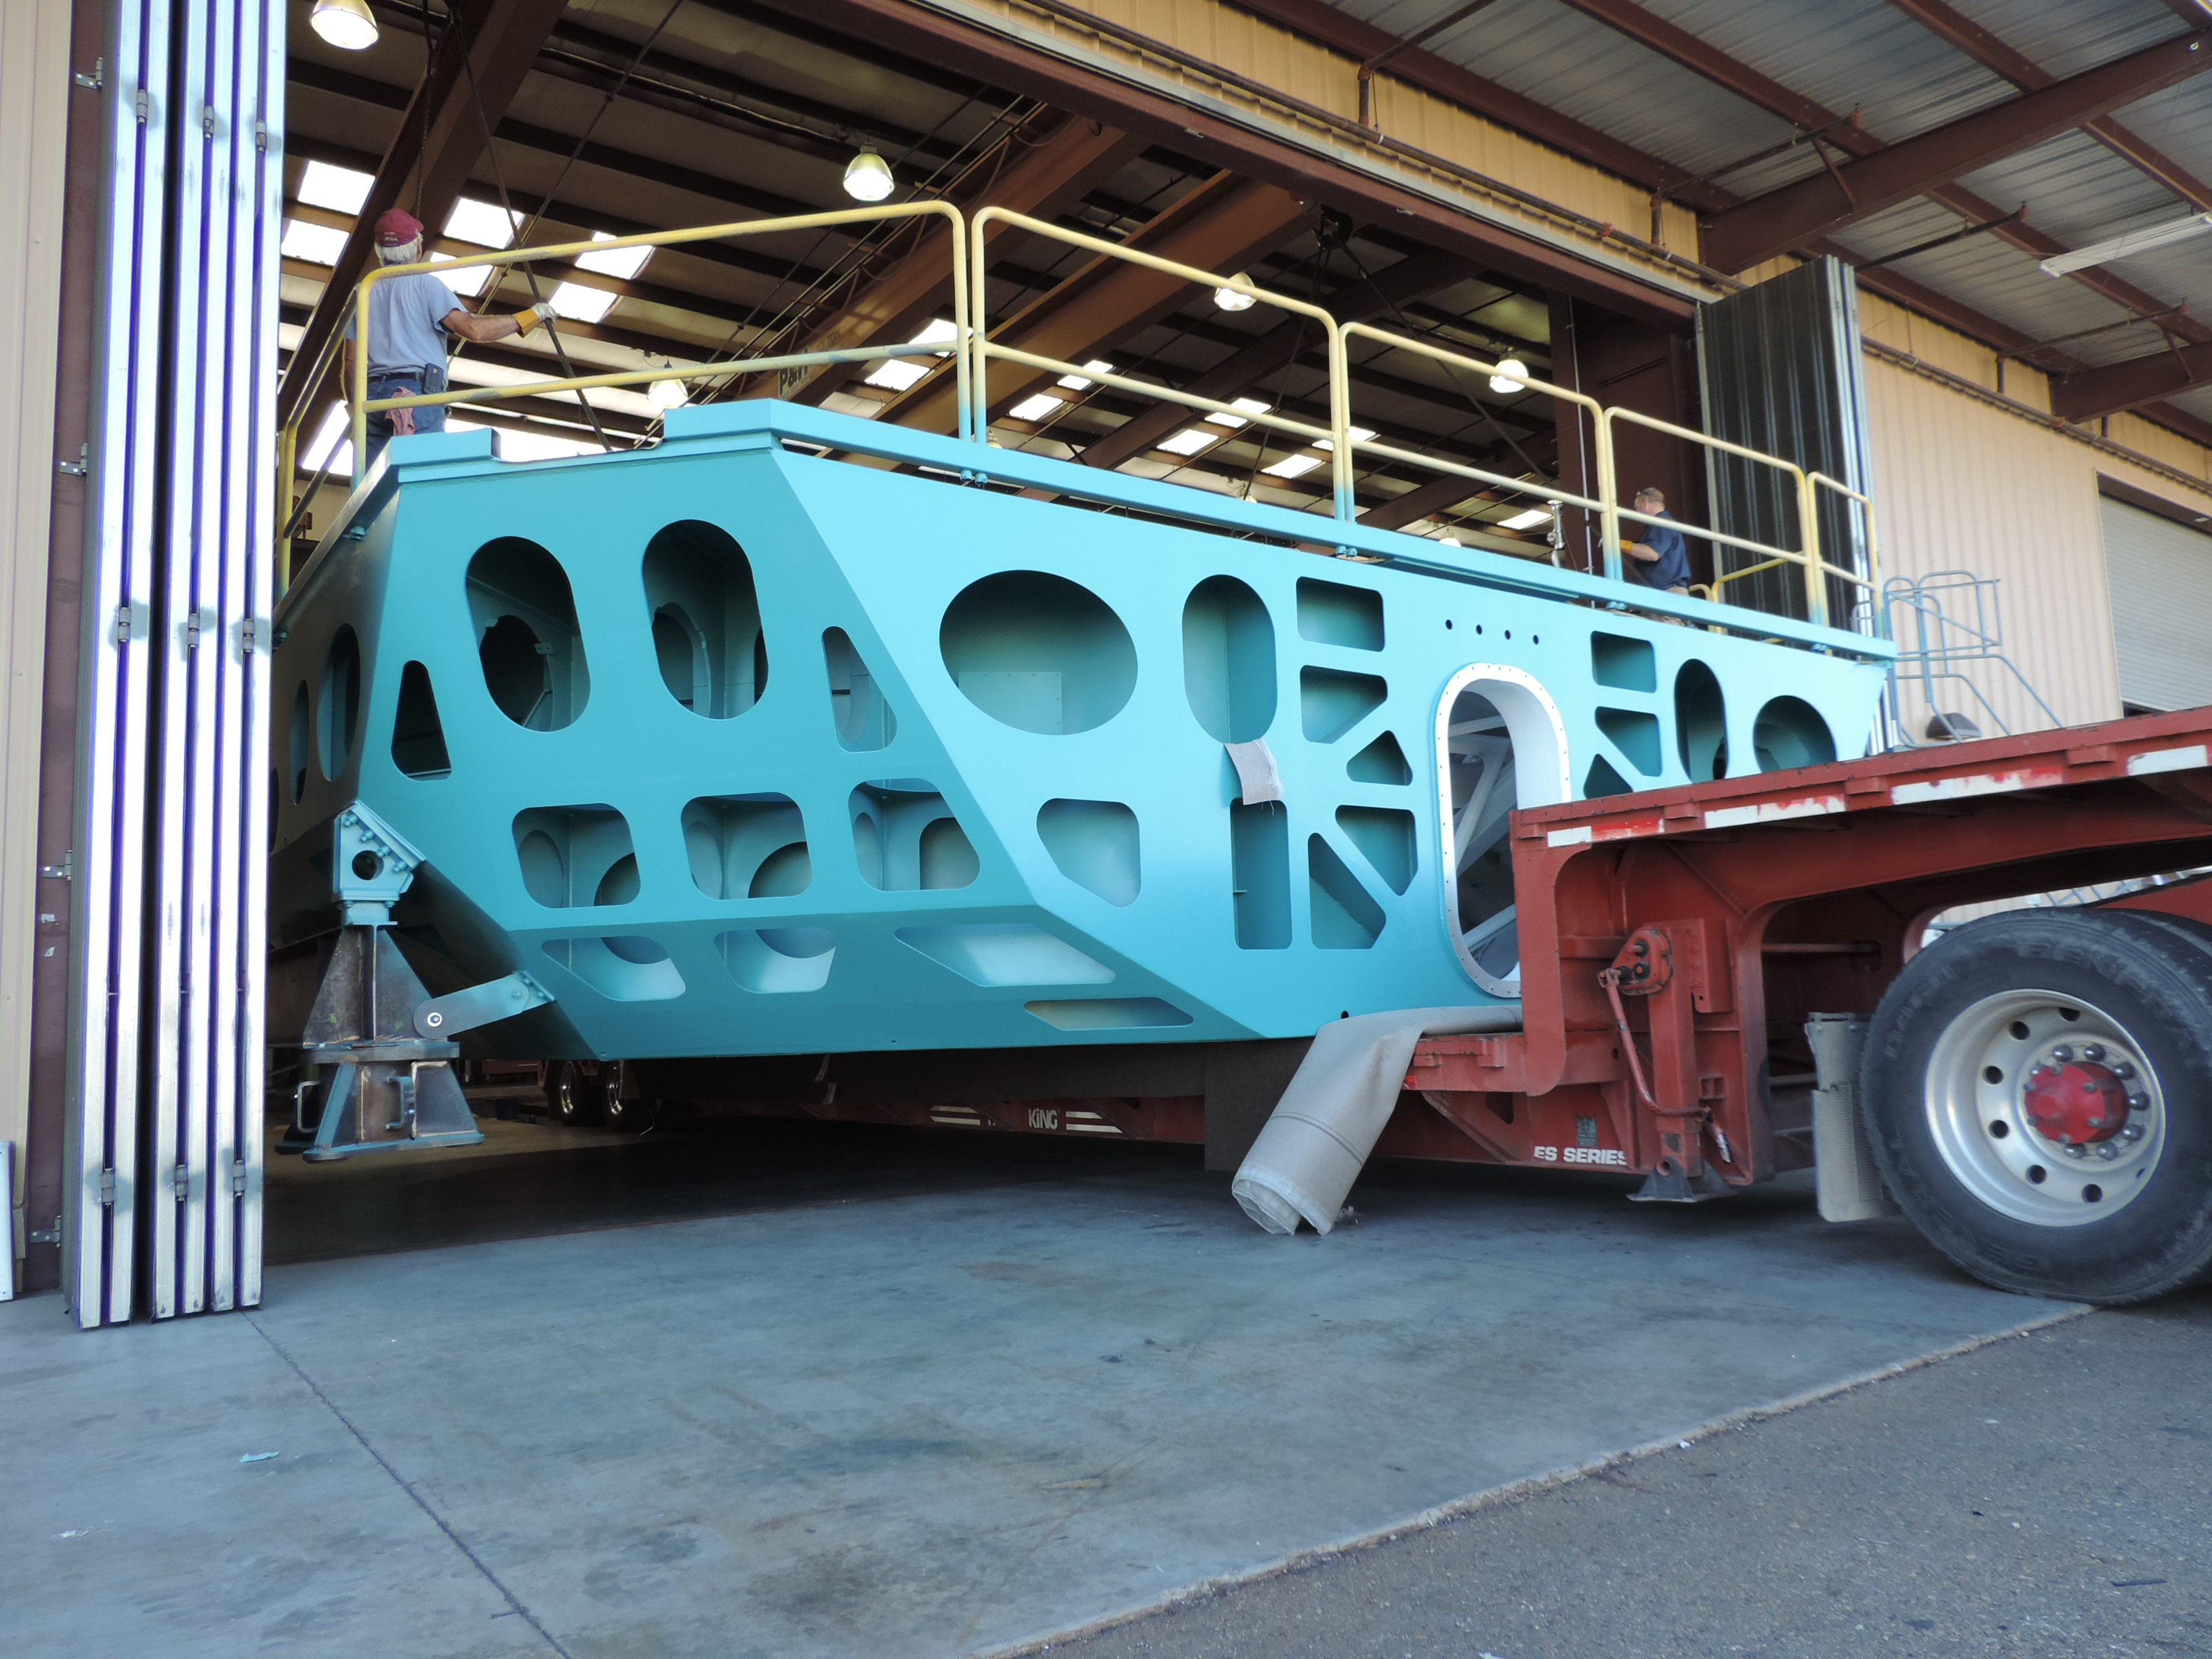

M1M3 Cell After Painting

After three weeks of bead blasting and painting, the Primary/Tertiary Mirror (M1M3) Cell has been completed by subcontractor CAID in Tucson, and the Cell has been moved out of the painting bay and into the workspace where integration activities are scheduled to begin in mid-October. After safety training and planning meetings are complete, the integration team will begin installation of the static supports and the custom-machined actuator interface plates.

Credit: Rubin Observatory/NSF/AURA